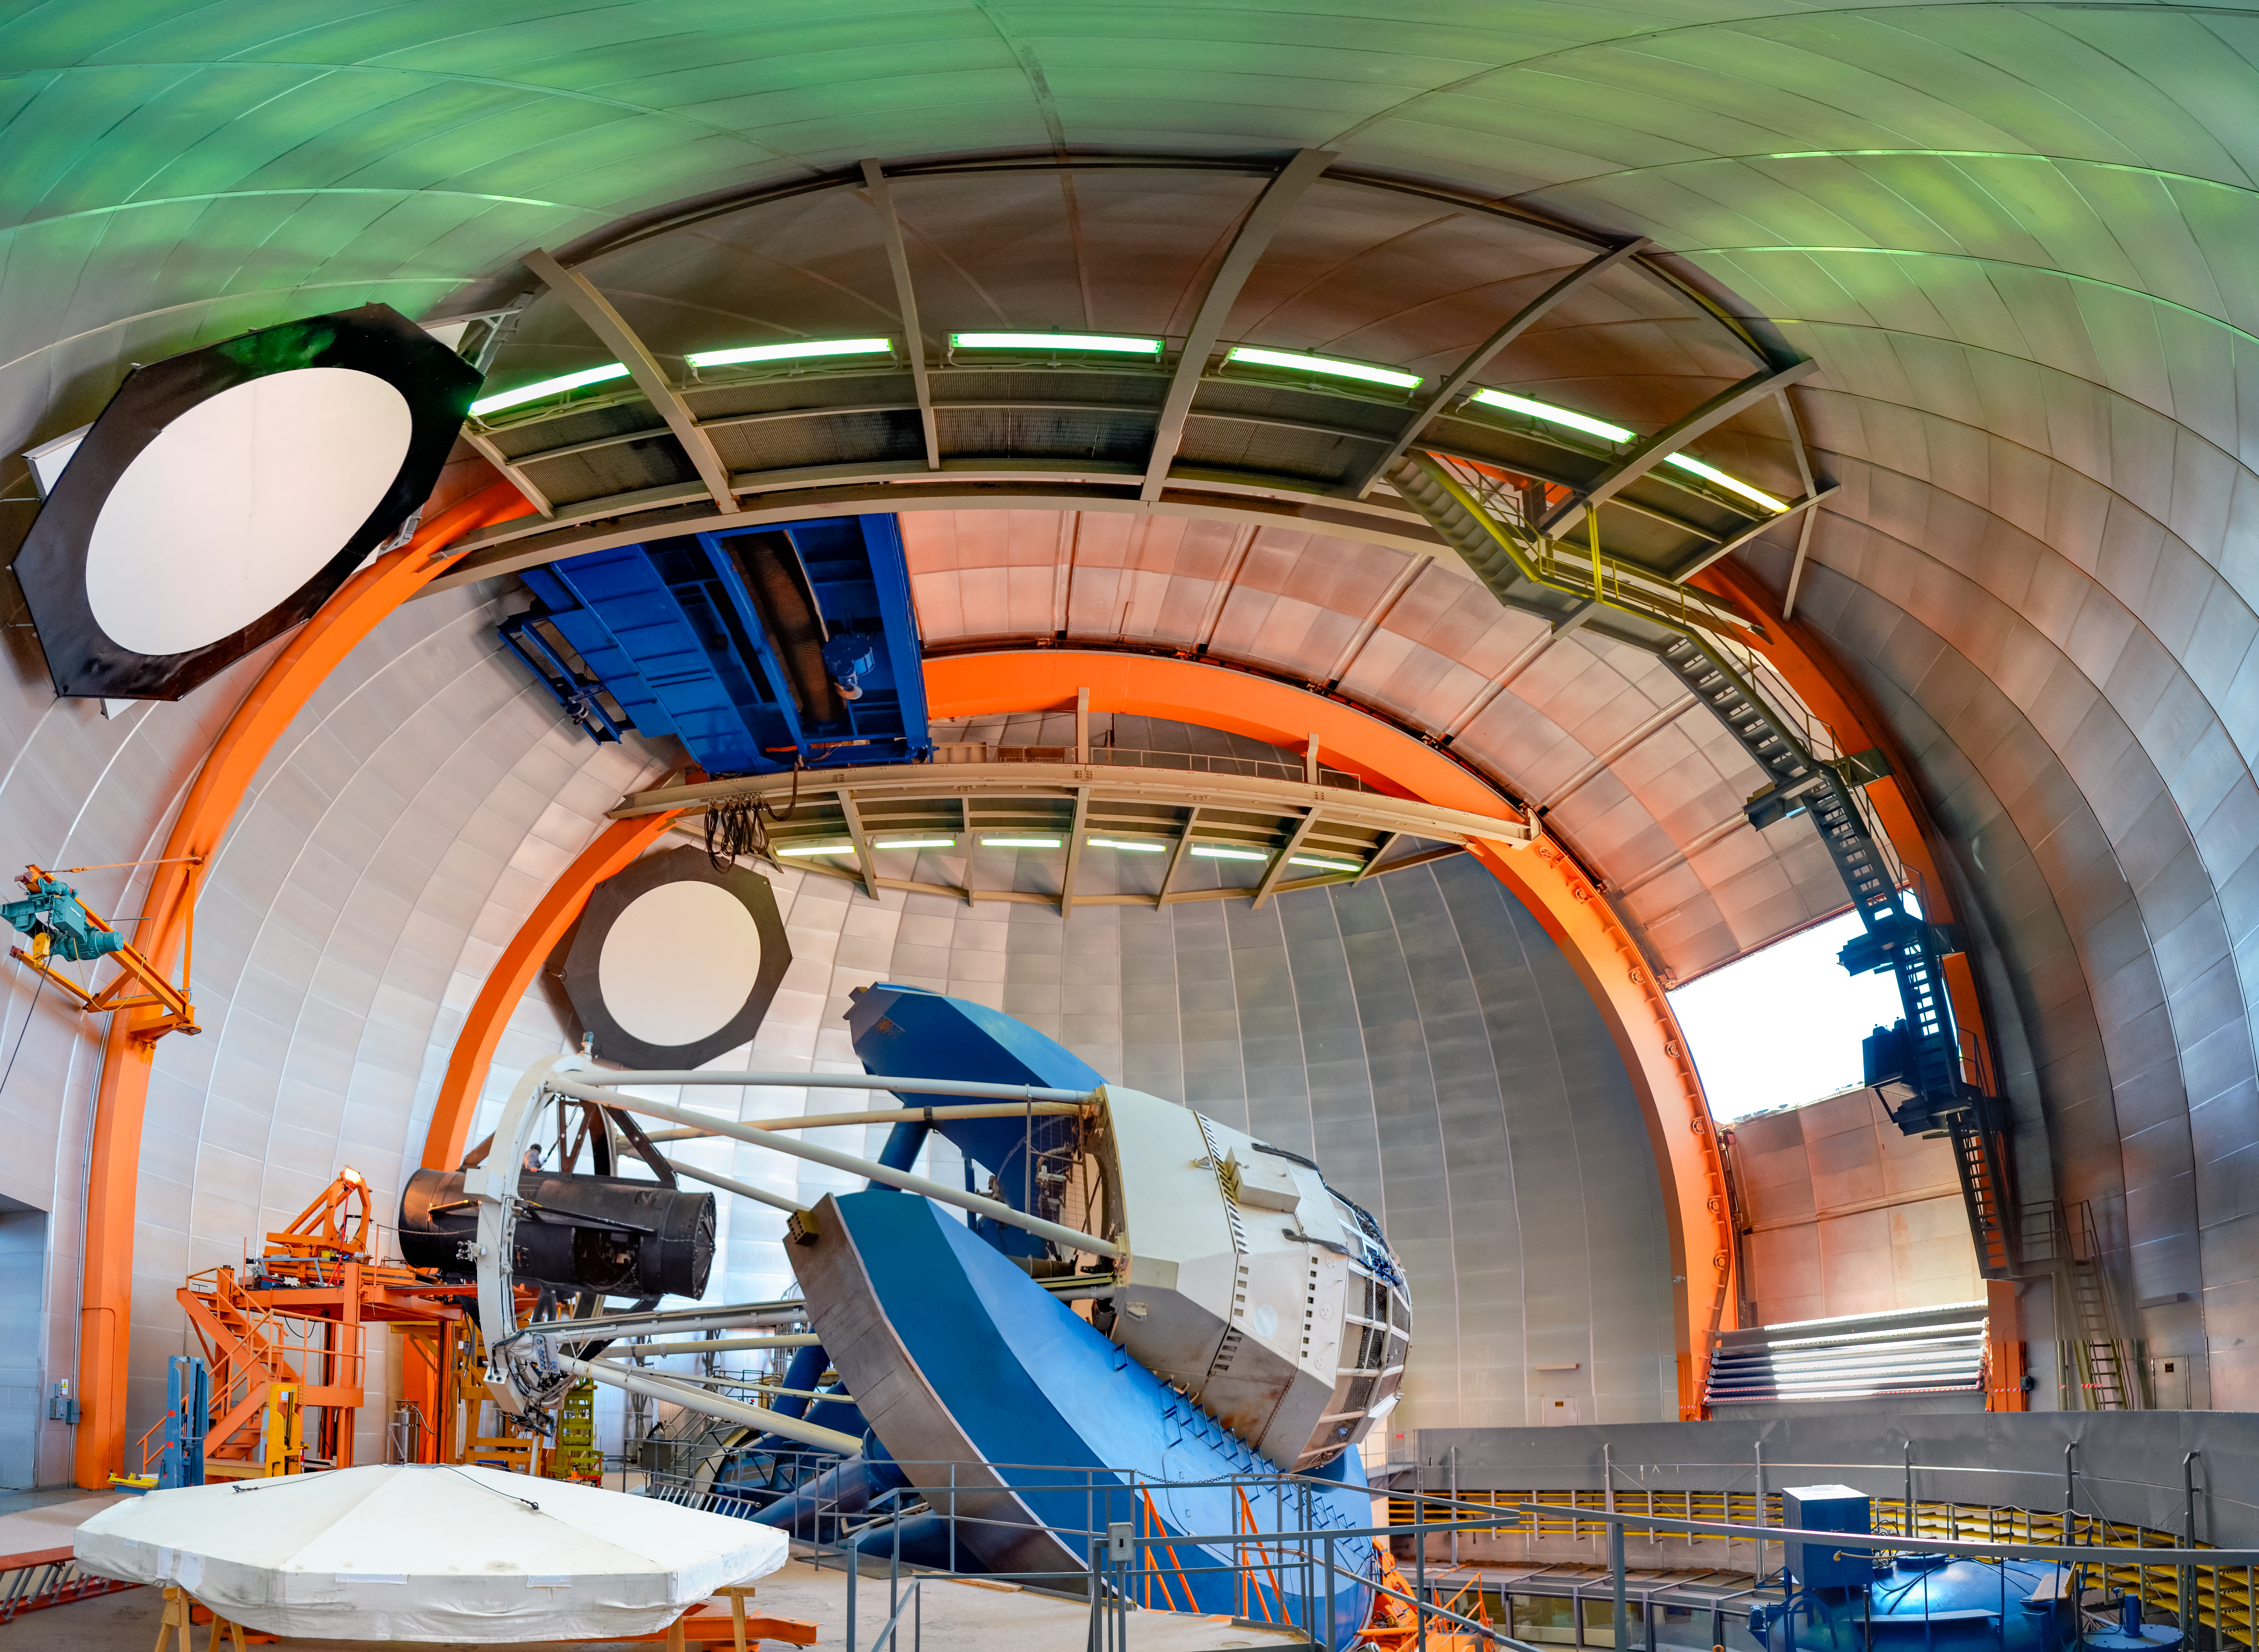

Víctor M. Blanco 4-meter Telescope

A view of the Víctor M. Blanco 4-meter Telescope at the Cerro Tololo Inter-American Observatory in Chile.

Credit: CTIO/NOIRLab/NSF/AURA/D. Munizaga